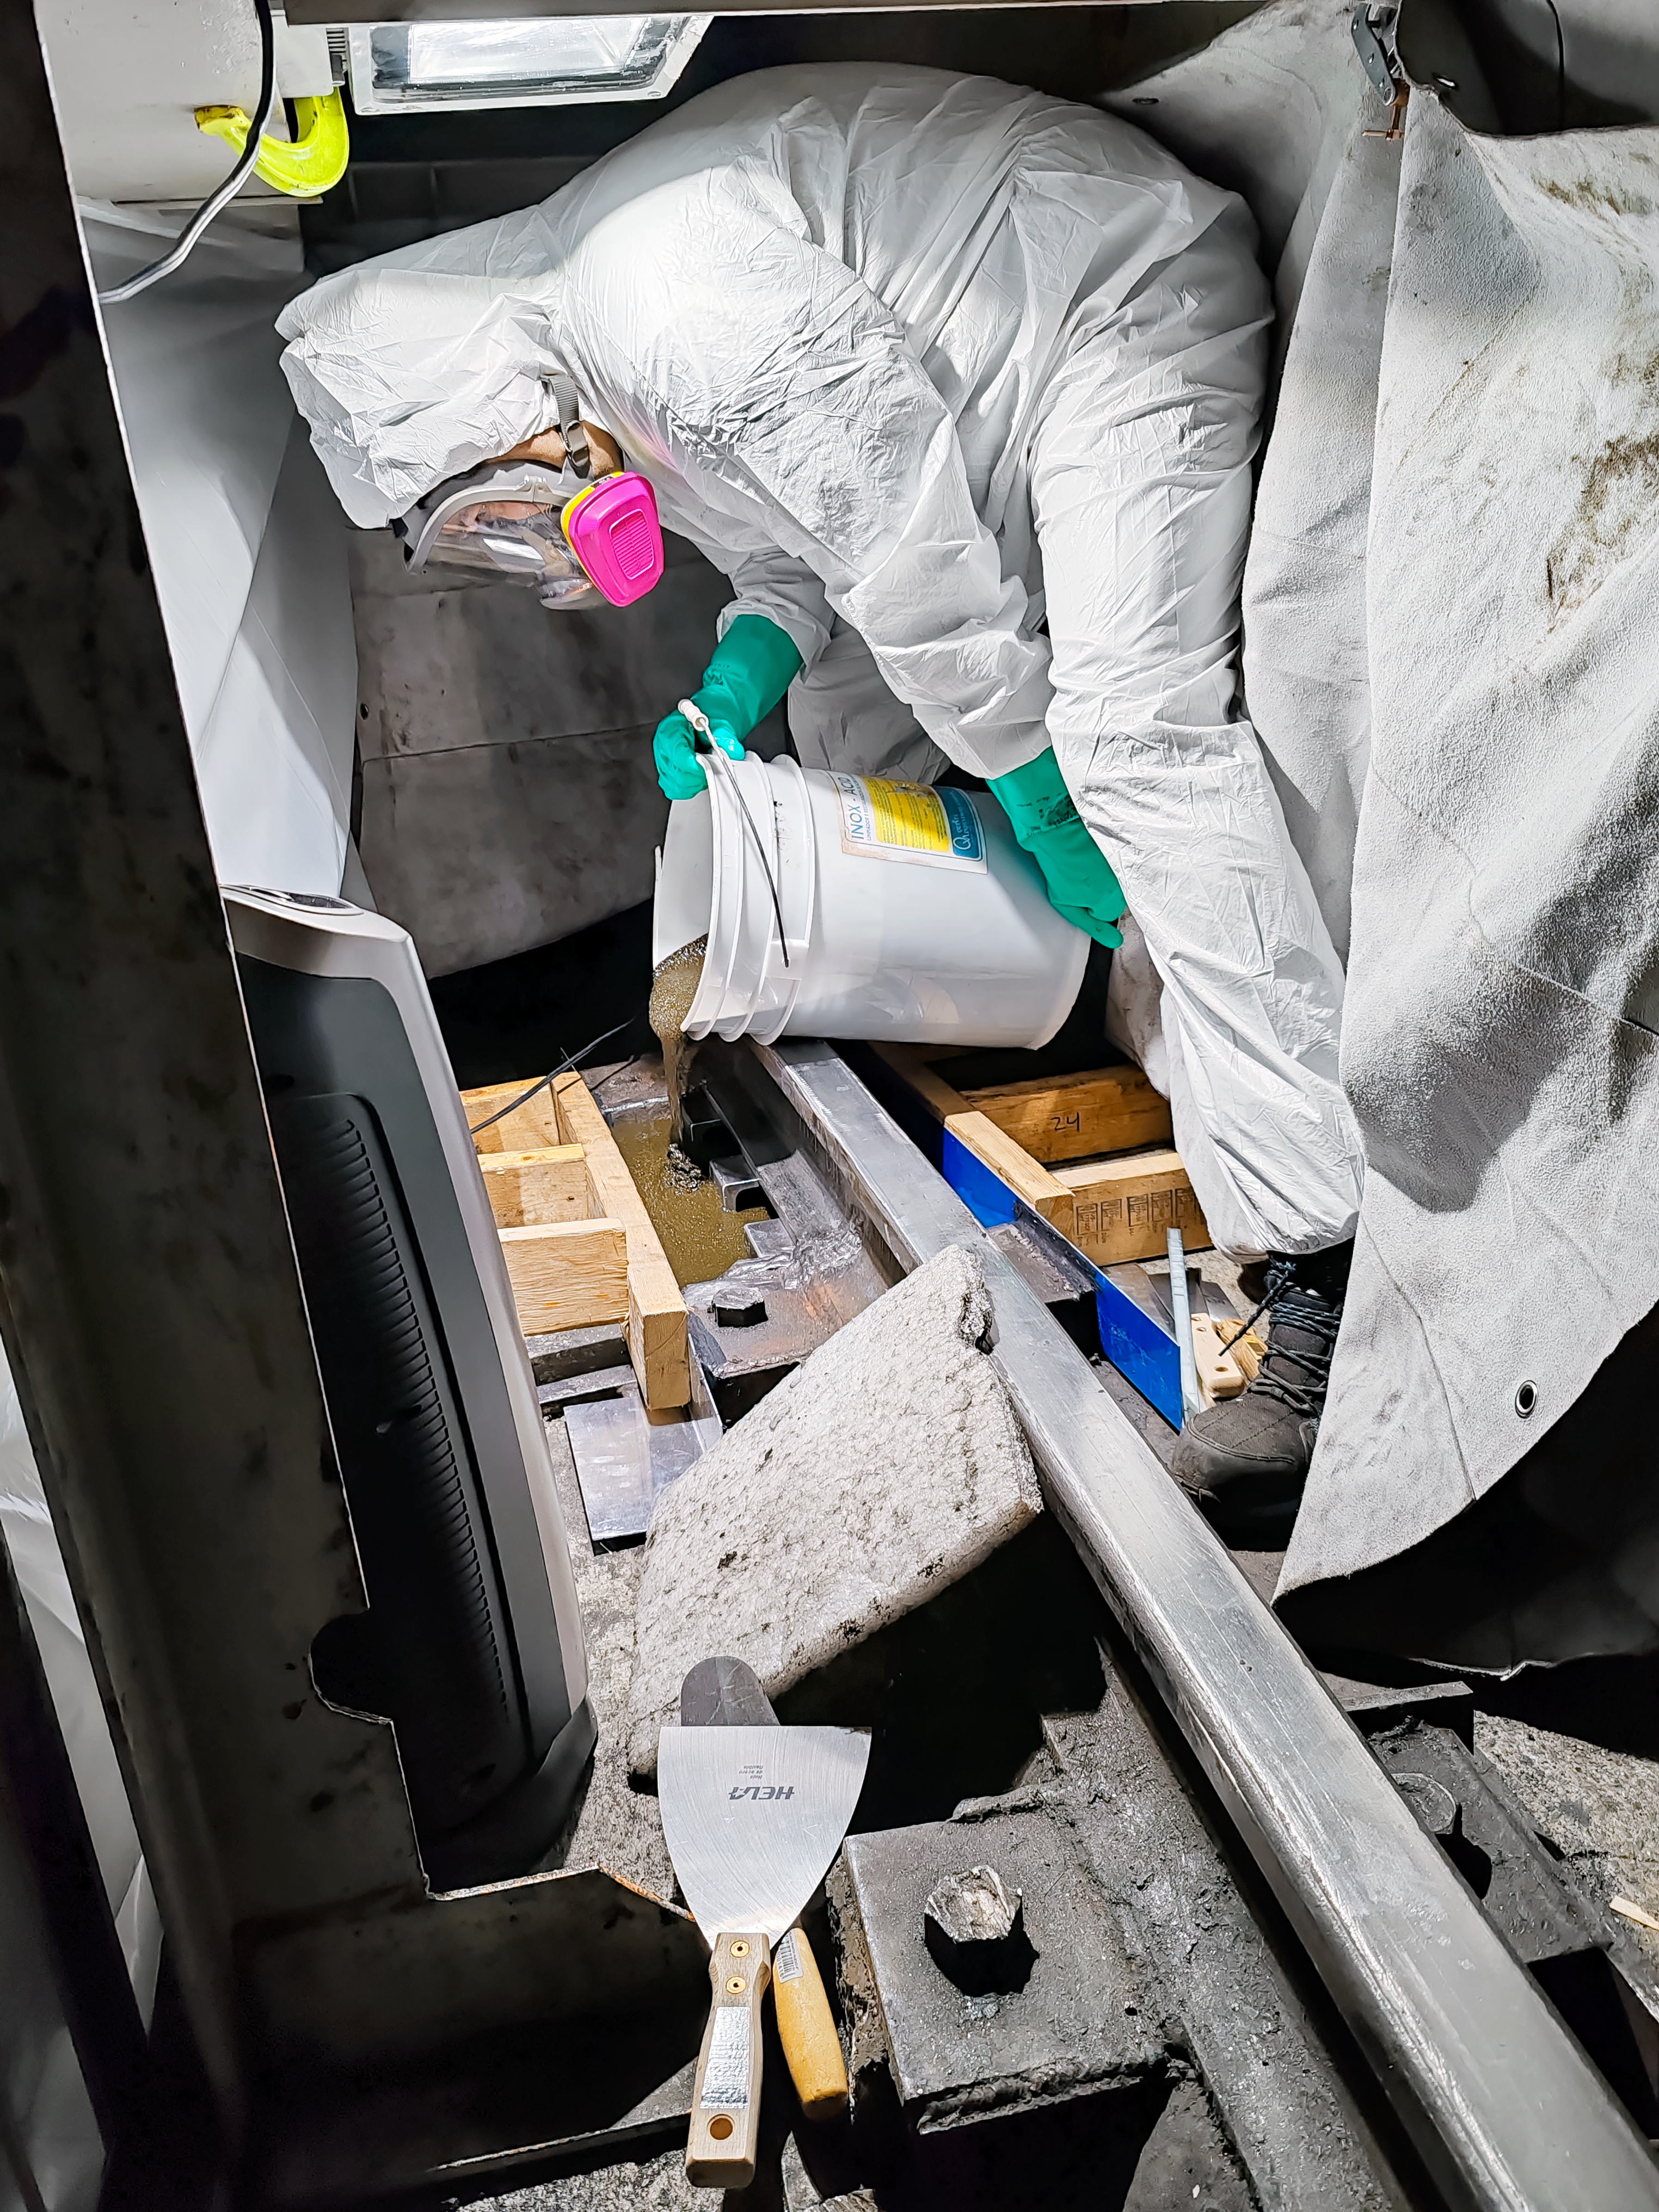

Blanco Rail Repair

A worker pours grout to fix the NSF Víctor M. Blanco 4-meter Telescope dome rail in 2025.

Credit: NOIRLab/NSF/AURA